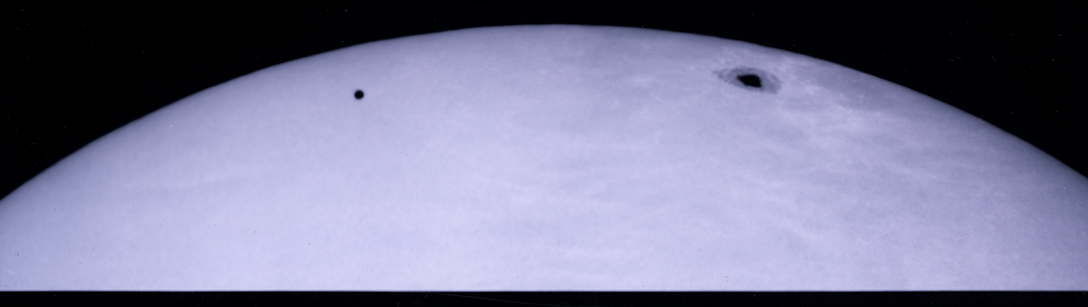

Mercury Transit, November 8, 2006

This image shows planet Mercury in transit across the face of the Sun. It was taken on November, 8, 2006, using the west auxiliary feed of the McMath-Pierce Solar Telescope at Kitt Peak National Observatory. Sunspot 923 is visible to the upper right. This photograph in white light was taken at about 12:22 p.m. MST, 10 minutes after first contact.

Credit: W. Livingston and NSO/AURA/NSF